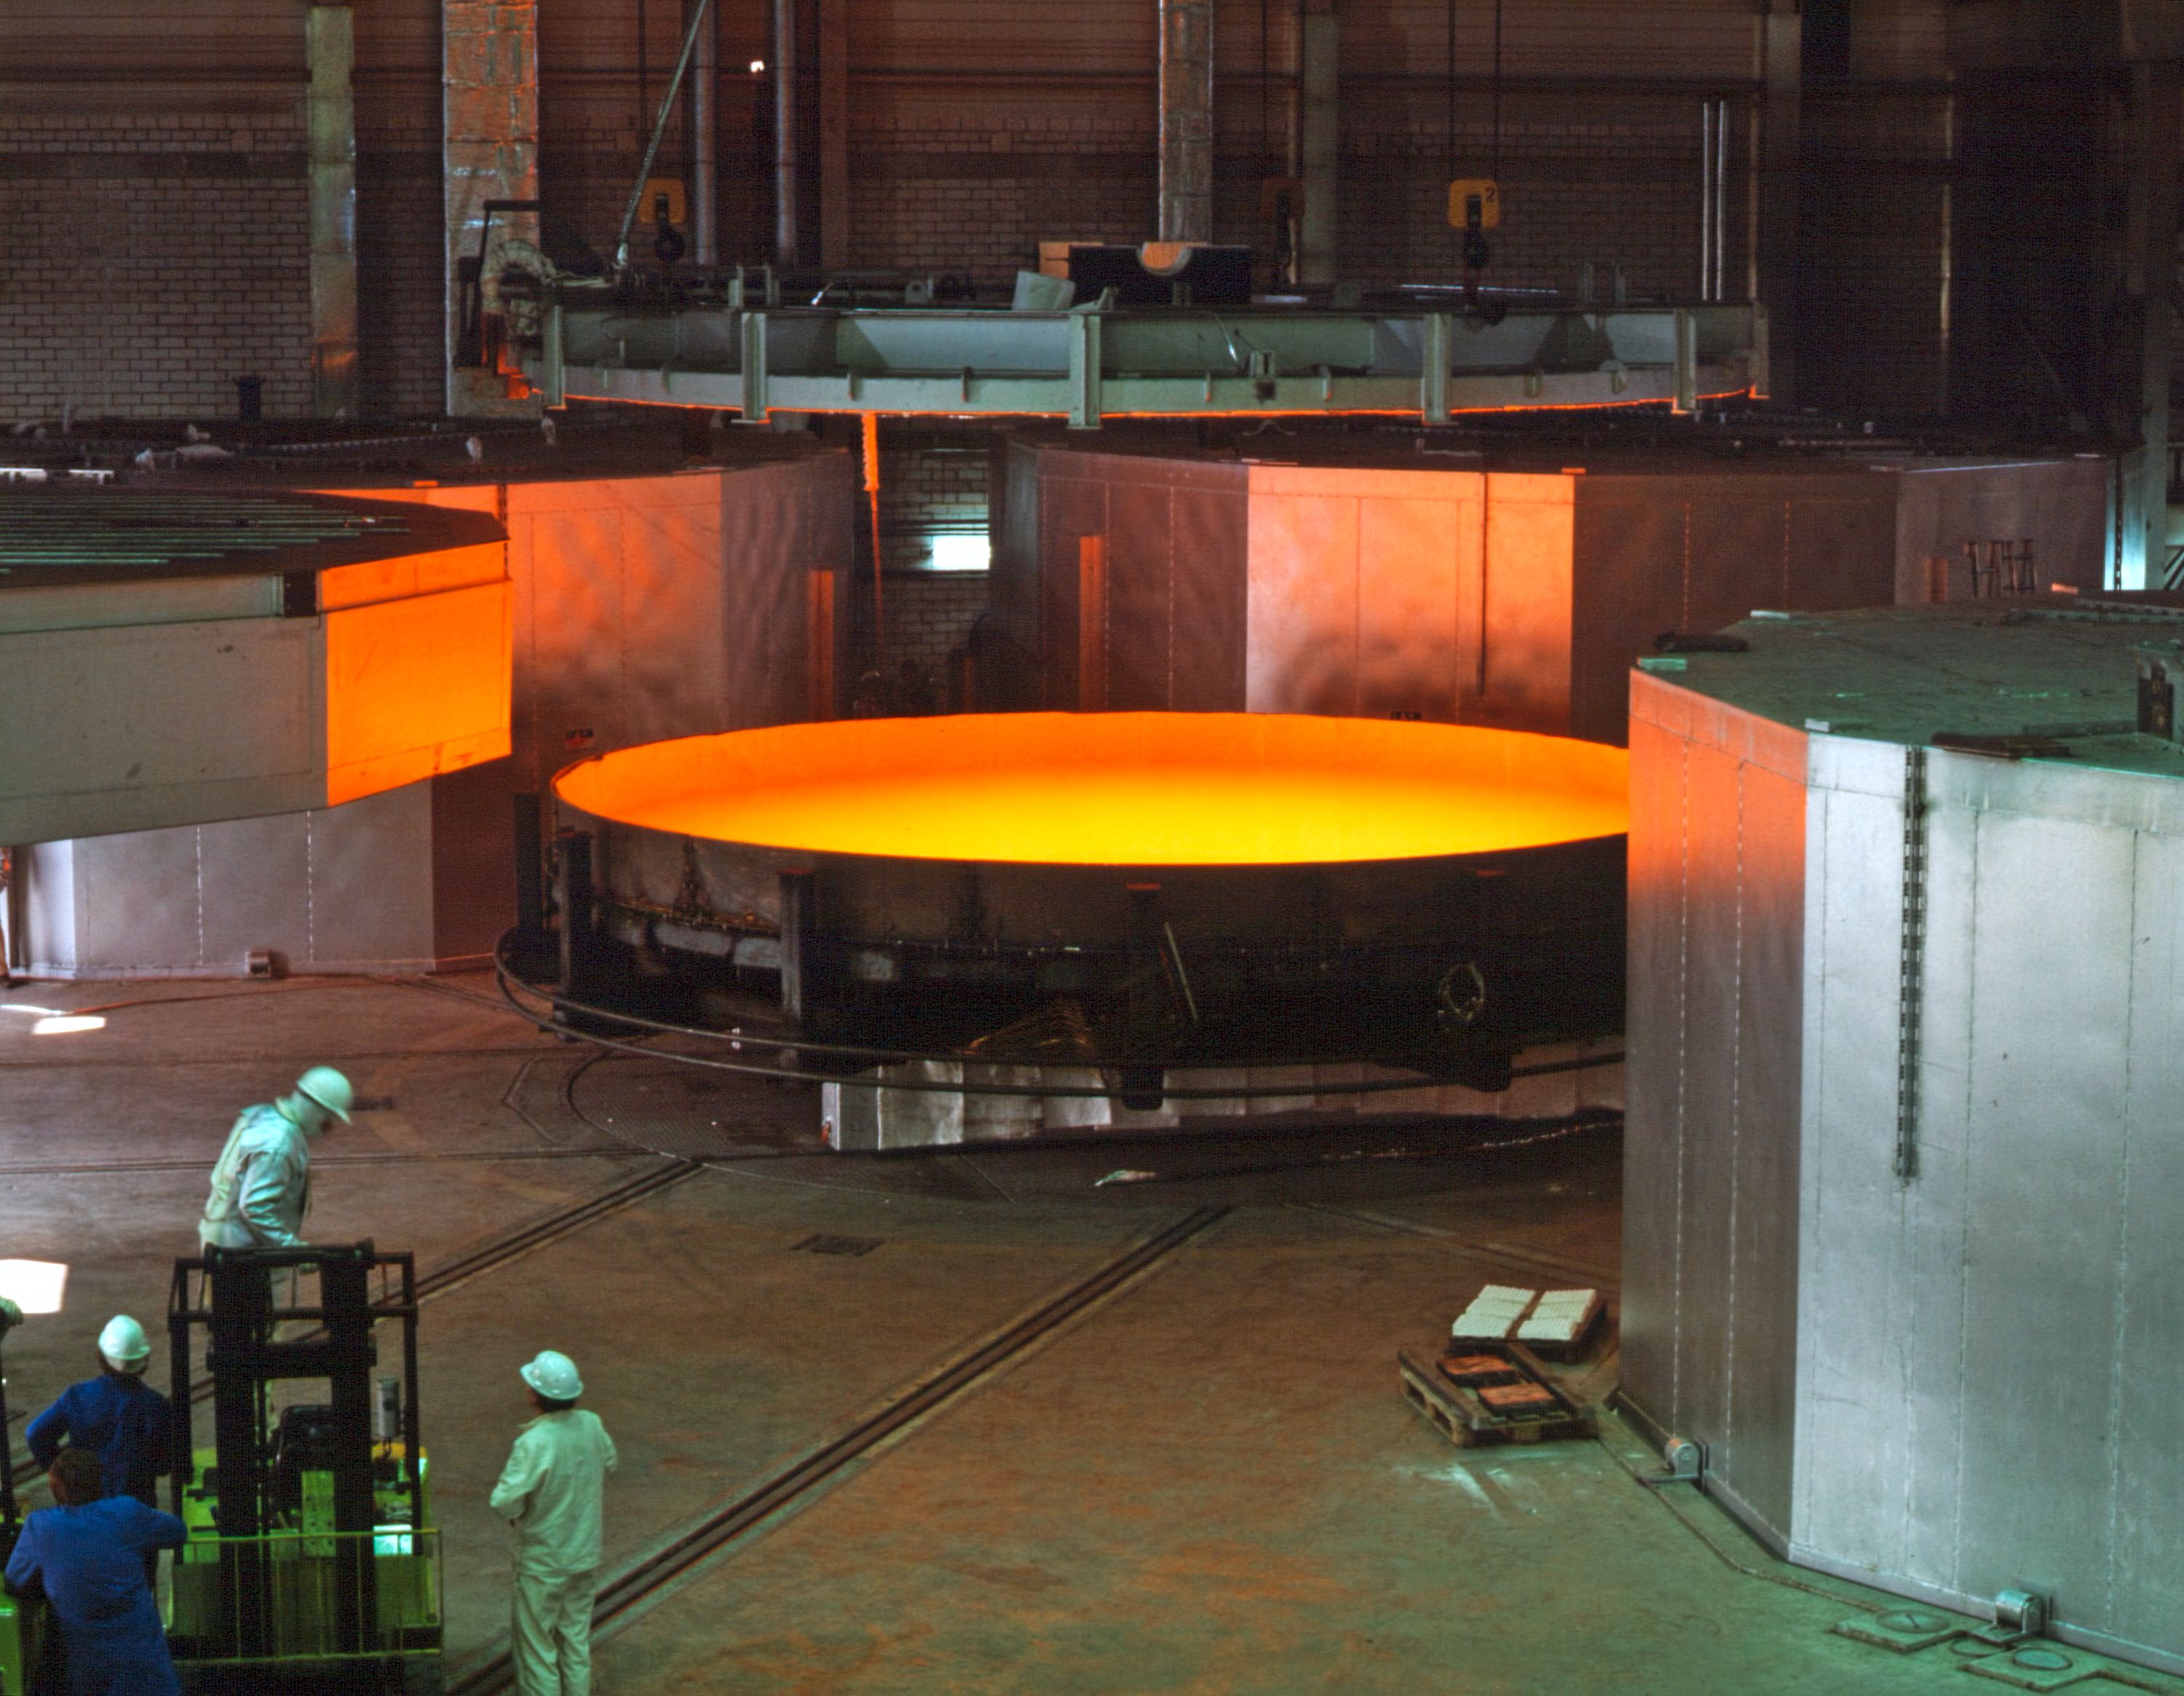

Casting the world's first 8-m mirror (1991)

The first test run for the manufacture of mirror blanks in the 8-metre class was successfully performed at the Schott Glaswerke (Mainz, Germany) in early 1991. Completely new manufacturing techniques had to be developed in order to produce blanks of this size, a process never attempted before.

With a temperature of 1,400 oC, 45 tonnes of molten glass were poured into the specially designed mold. Immediately thereafter, the mold was moved to a rotating platform. During the first cooling, the mold was spun on the rotating platform. With the centrifugal forces created by the spin - in combination with the curved bottom of the mold - the glass gradually assumed the rough meniscus shape required for the VLT mirror blank.

During the subsequent manufacturing stages, the glass blank was slimmed down to its final weight of 23.5 tonnes through precision grinding. The glass was then transformed into Zerodur glass ceramic (a material that undergoes no dimensional changes with changing temperature and is therefore ideal for astronomical purposes), making it the world's largest Zerodur blank.

Credit: ESO